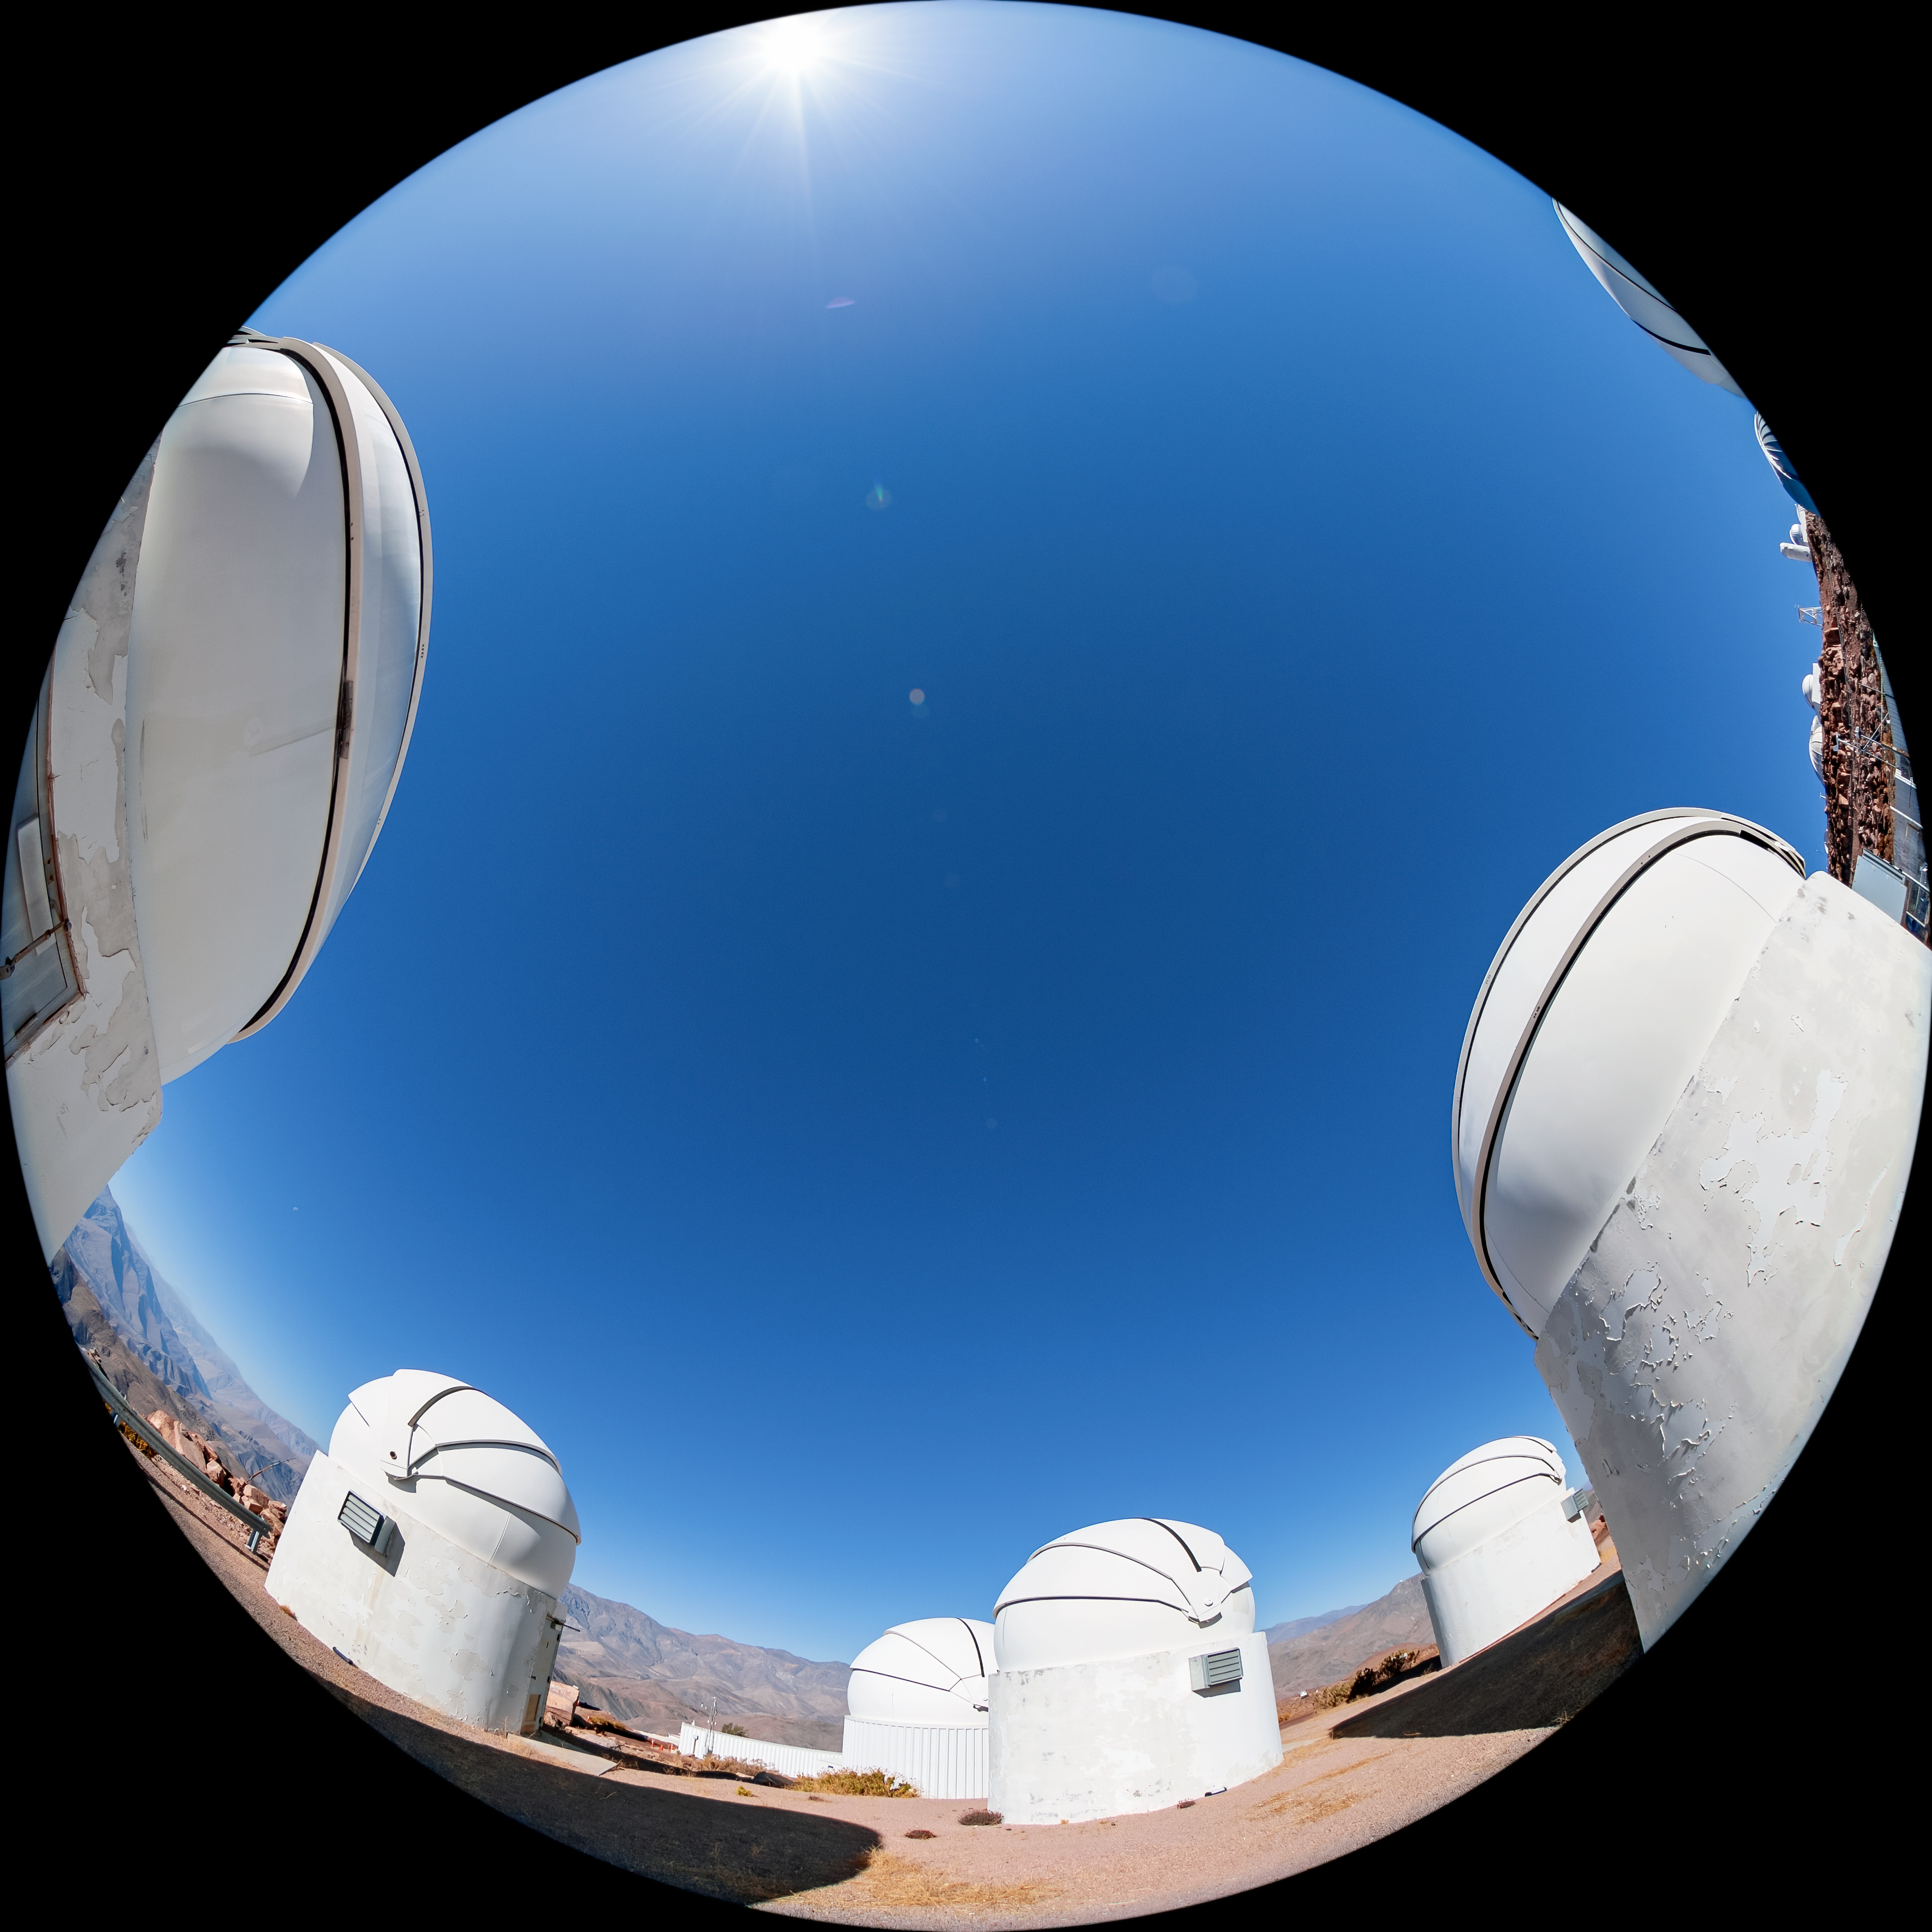

PROMPT at CTIO

The Panchromatic Robotic Optical Monitoring and Polarimetry Telescopes (PROMPT) at Cerro Tololo Inter-American Observatory (CTIO), a Program of NSF NOIRLab, in Chile.

Credit: CTIO/NOIRLab/NSF/AURA/T. Matsopoulos